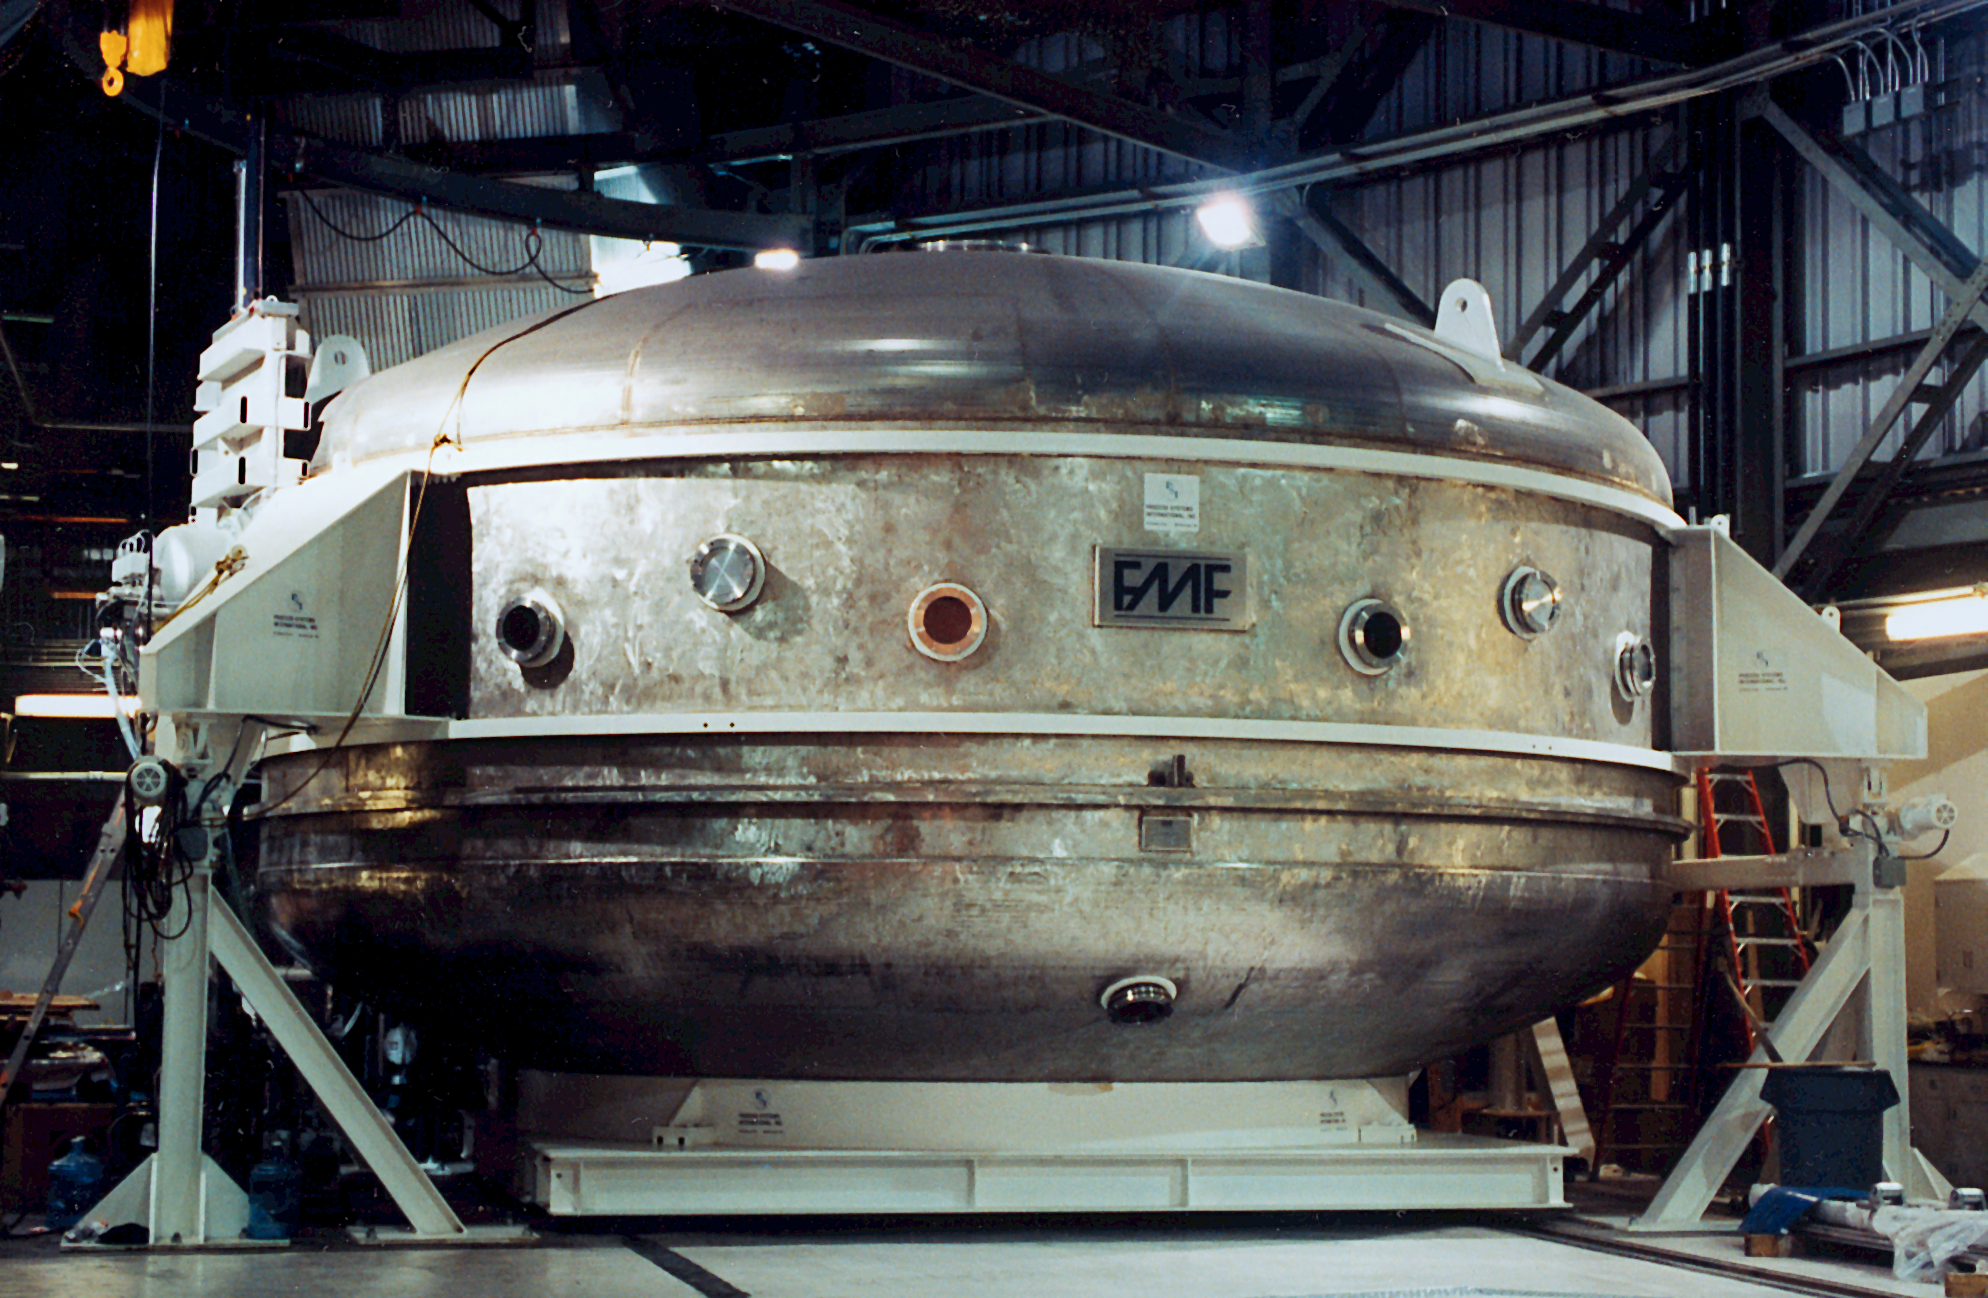

Gemini North coating plant

The coating plant for the Gemini North 8-meter telescope, at Mauna Kea in mid-September of 1998.

Credit: NOIRLab/NSF/AURA